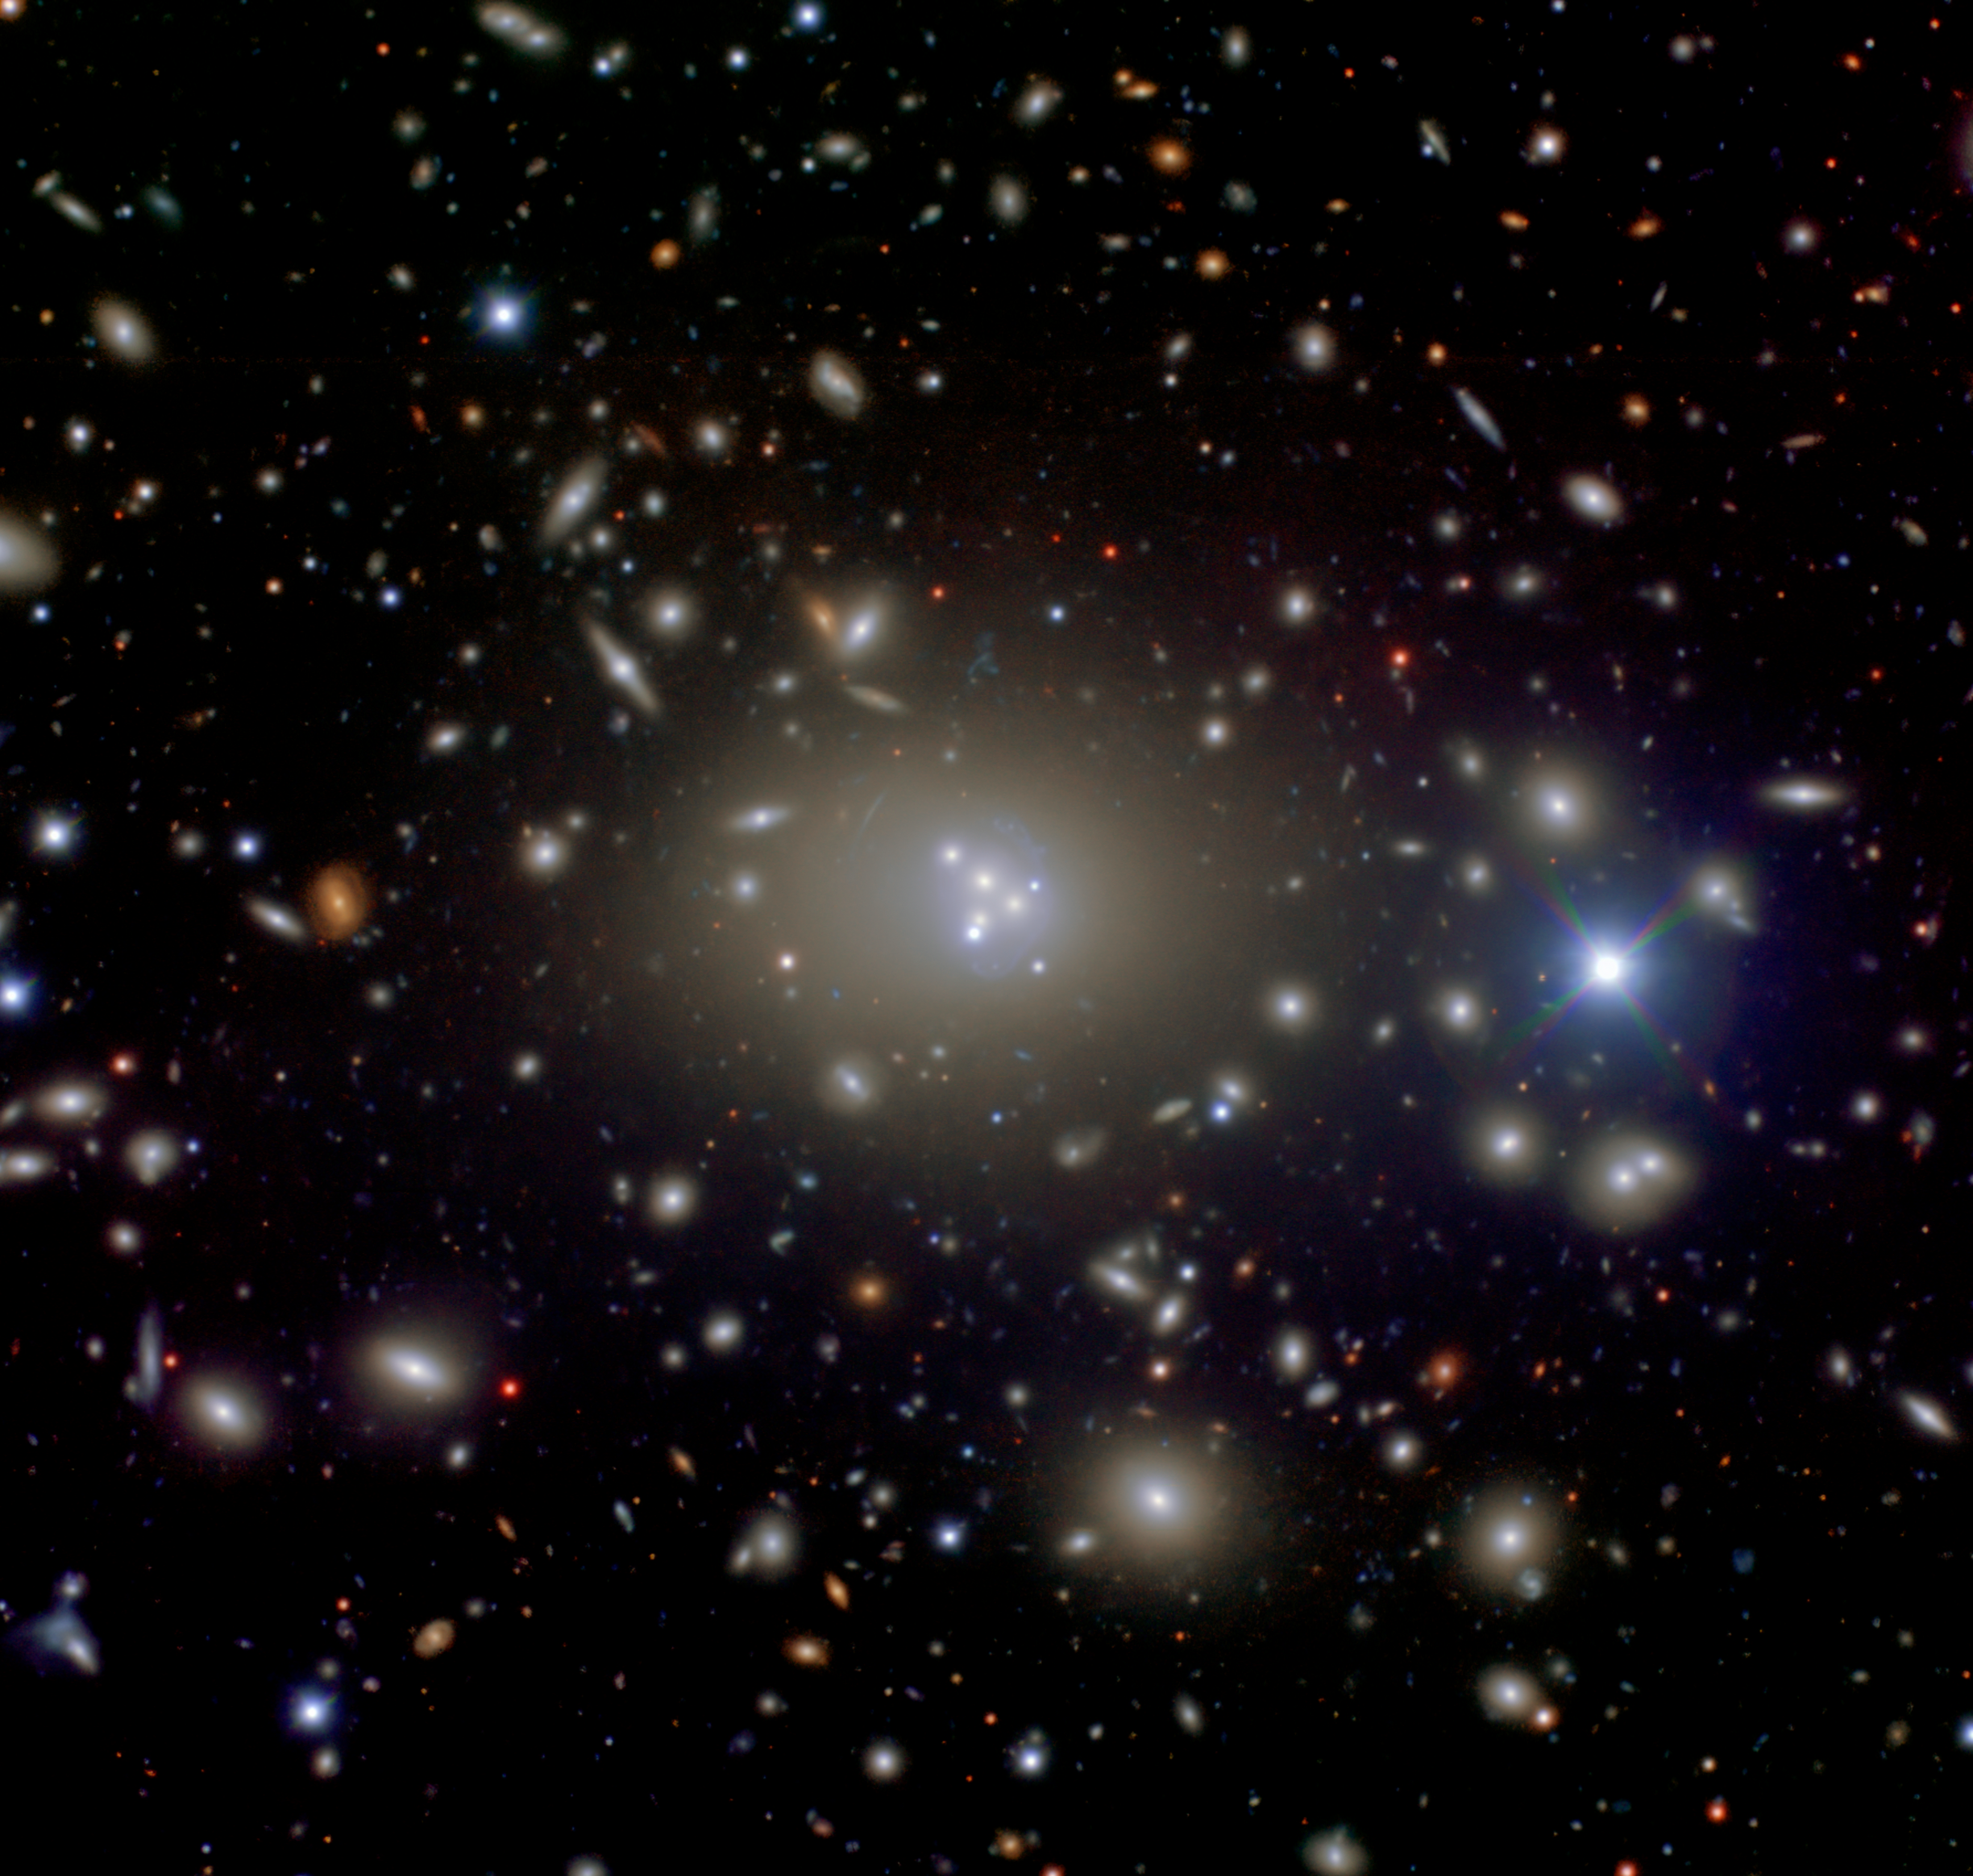

Abell 3827

Central region of Abell 3827 as imaged using the Gemini Multi-Object Spectrograph on the Gemini South telescope in Chile. The central supermassive galaxy (ESO 146-IG 005) is clearly visible among its cluster companions as well as the remains of at least four nuclei that are being “digested” by the large galaxy. The central galaxy is thought to be the most massive galaxy in our local universe (out to about 1.5 billion light years). The field of view of this image is approximately 5 x 5 arcminutes and is a color composite made from g-, r- and i-band images combined and processed by Travis Rector (University of Alaska Anchorage).

Credit: R. Carrasco et al., International Gemini Observatory/AURA